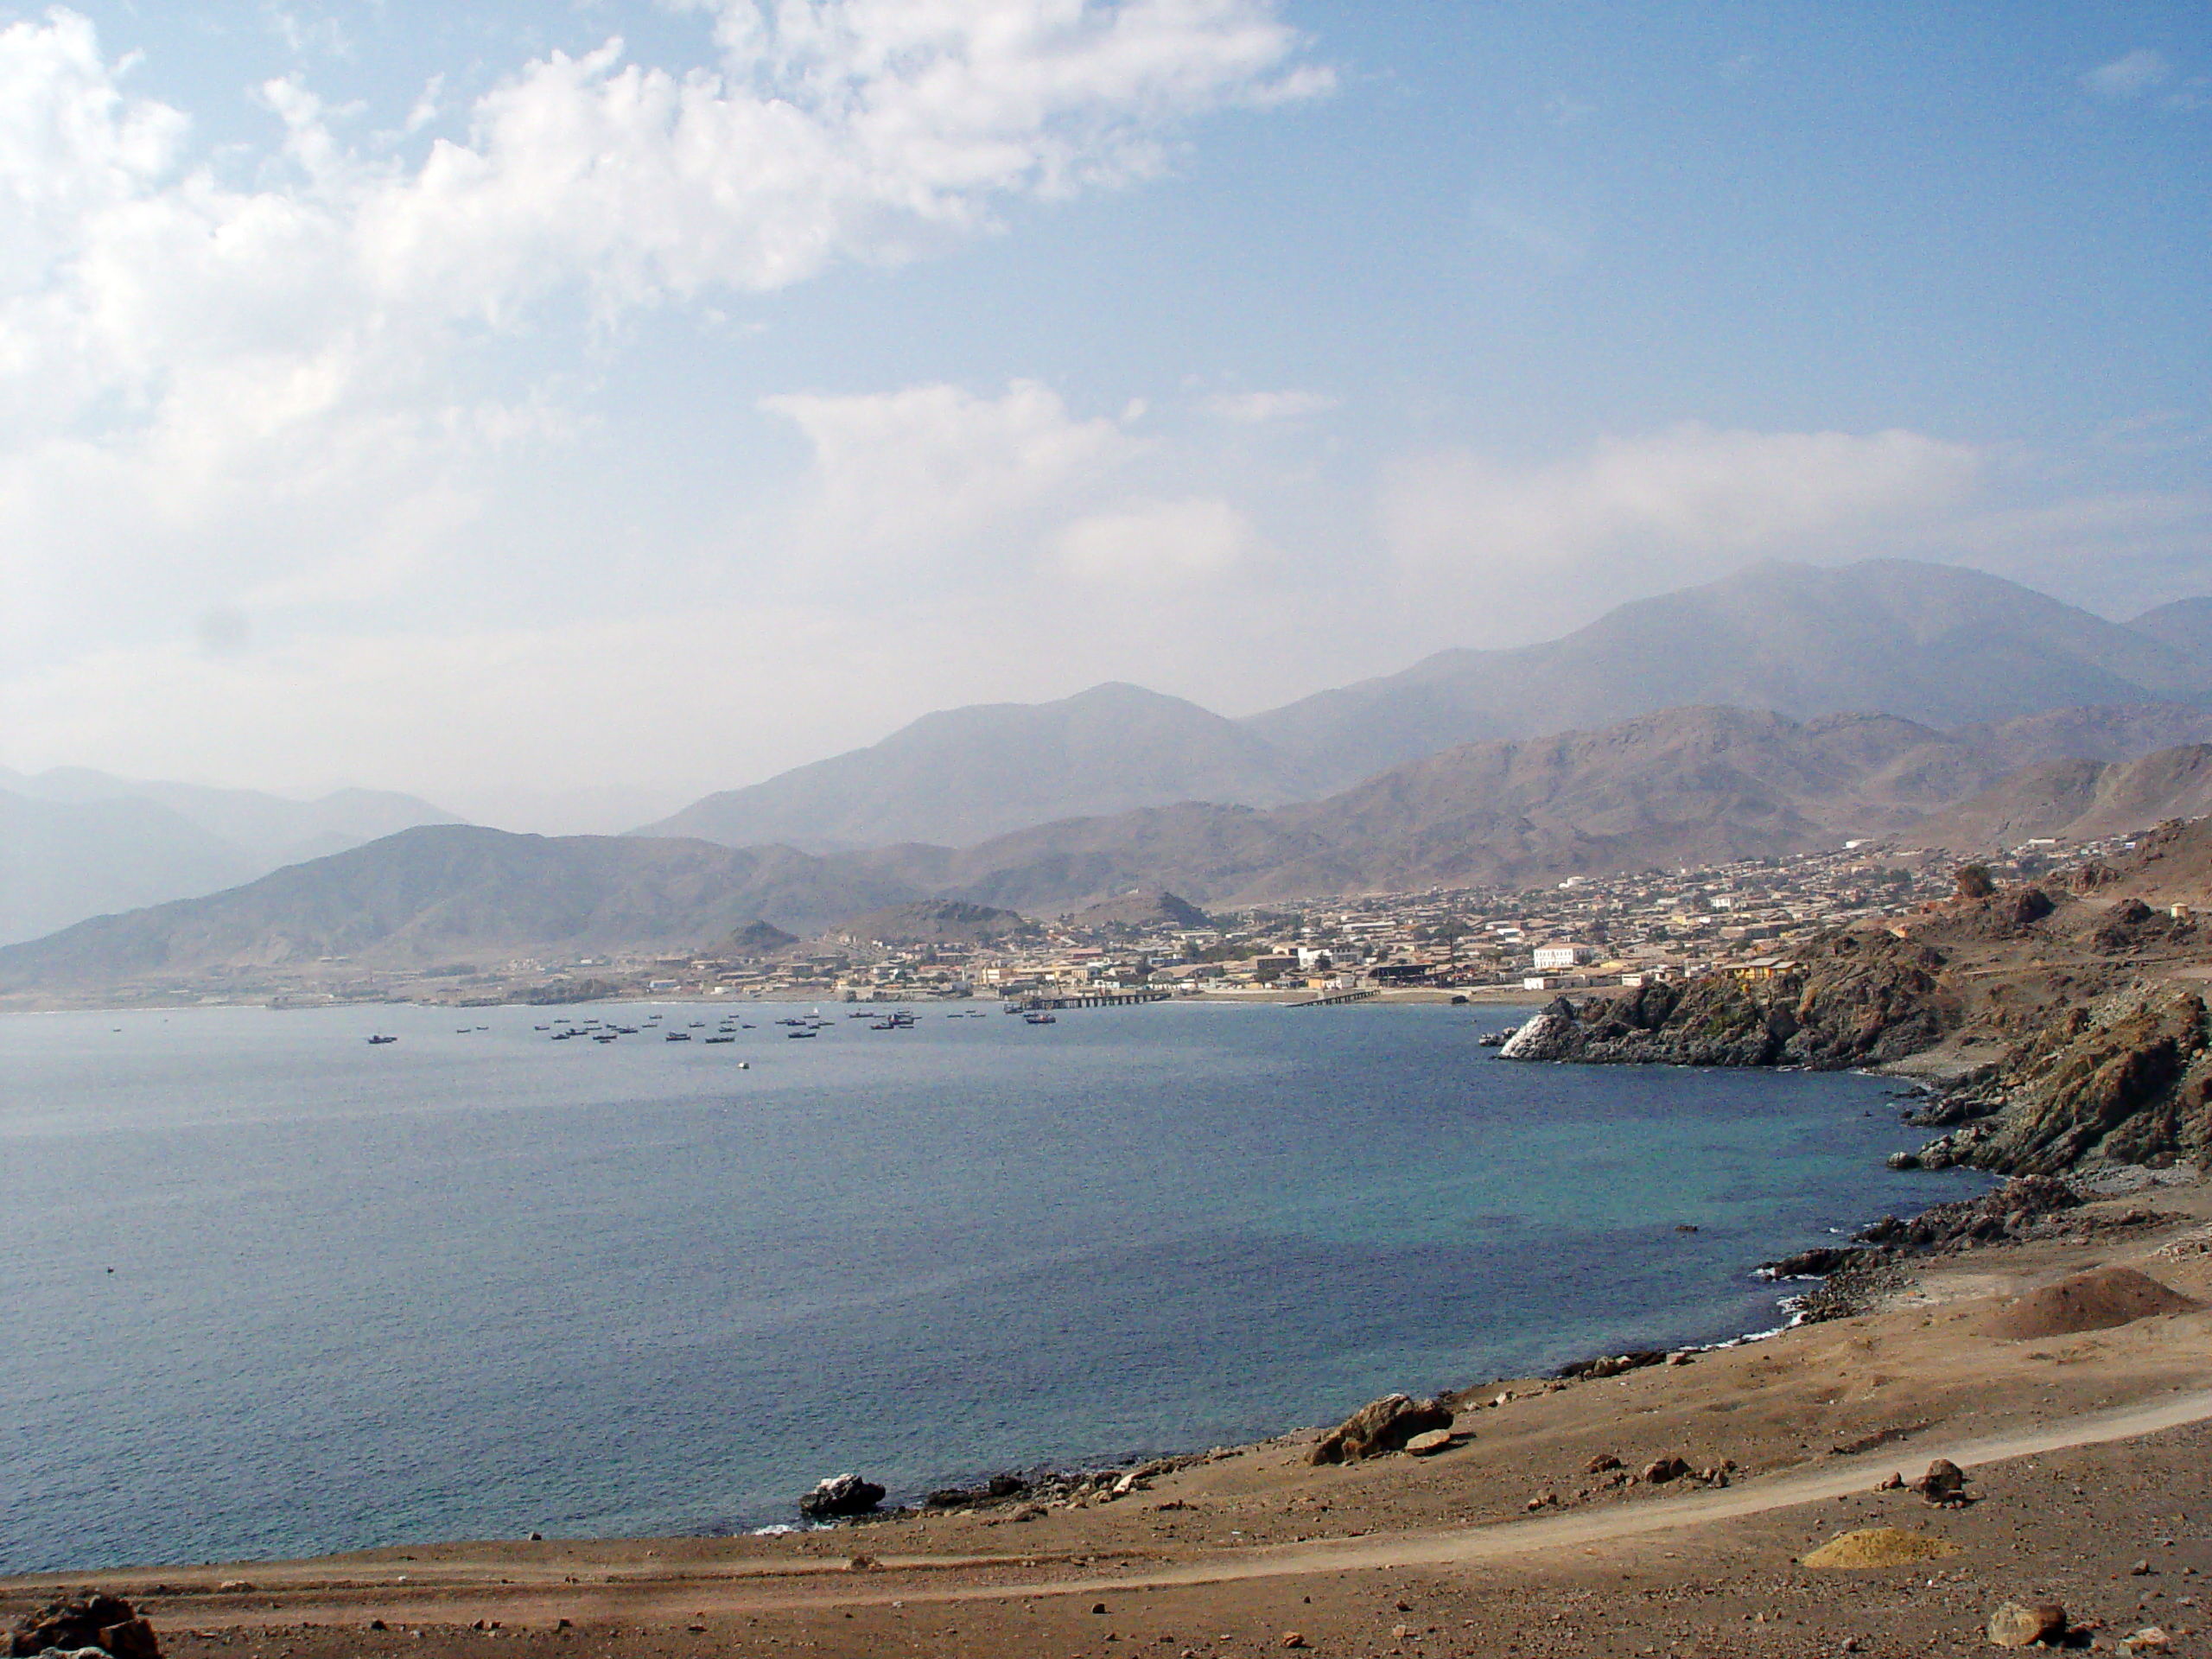

Coast of Taltal

View of the coast of Taltal, looking north. Taltal is a town located approximately 1000 km north of Santiago and about 300 km south of Antofagasta, in the II Region of Chile. The economy of Taltal is mainly based on the mining industry and fishing. The ESO Very Large Telescope, the world's most advanced optical ground-based astronomical facility, is located about 100 km north of Taltal on the 2600-metre Cerro Paranal. Since the beginning of the construction of Paranal Observatory in the 1990s, the Municipality of Taltal and ESO have established a collaborative relationship, developing projects for the benefit of the whole community. More information about Taltal is available at: http://www.taltal.cl/

Credit: ESO